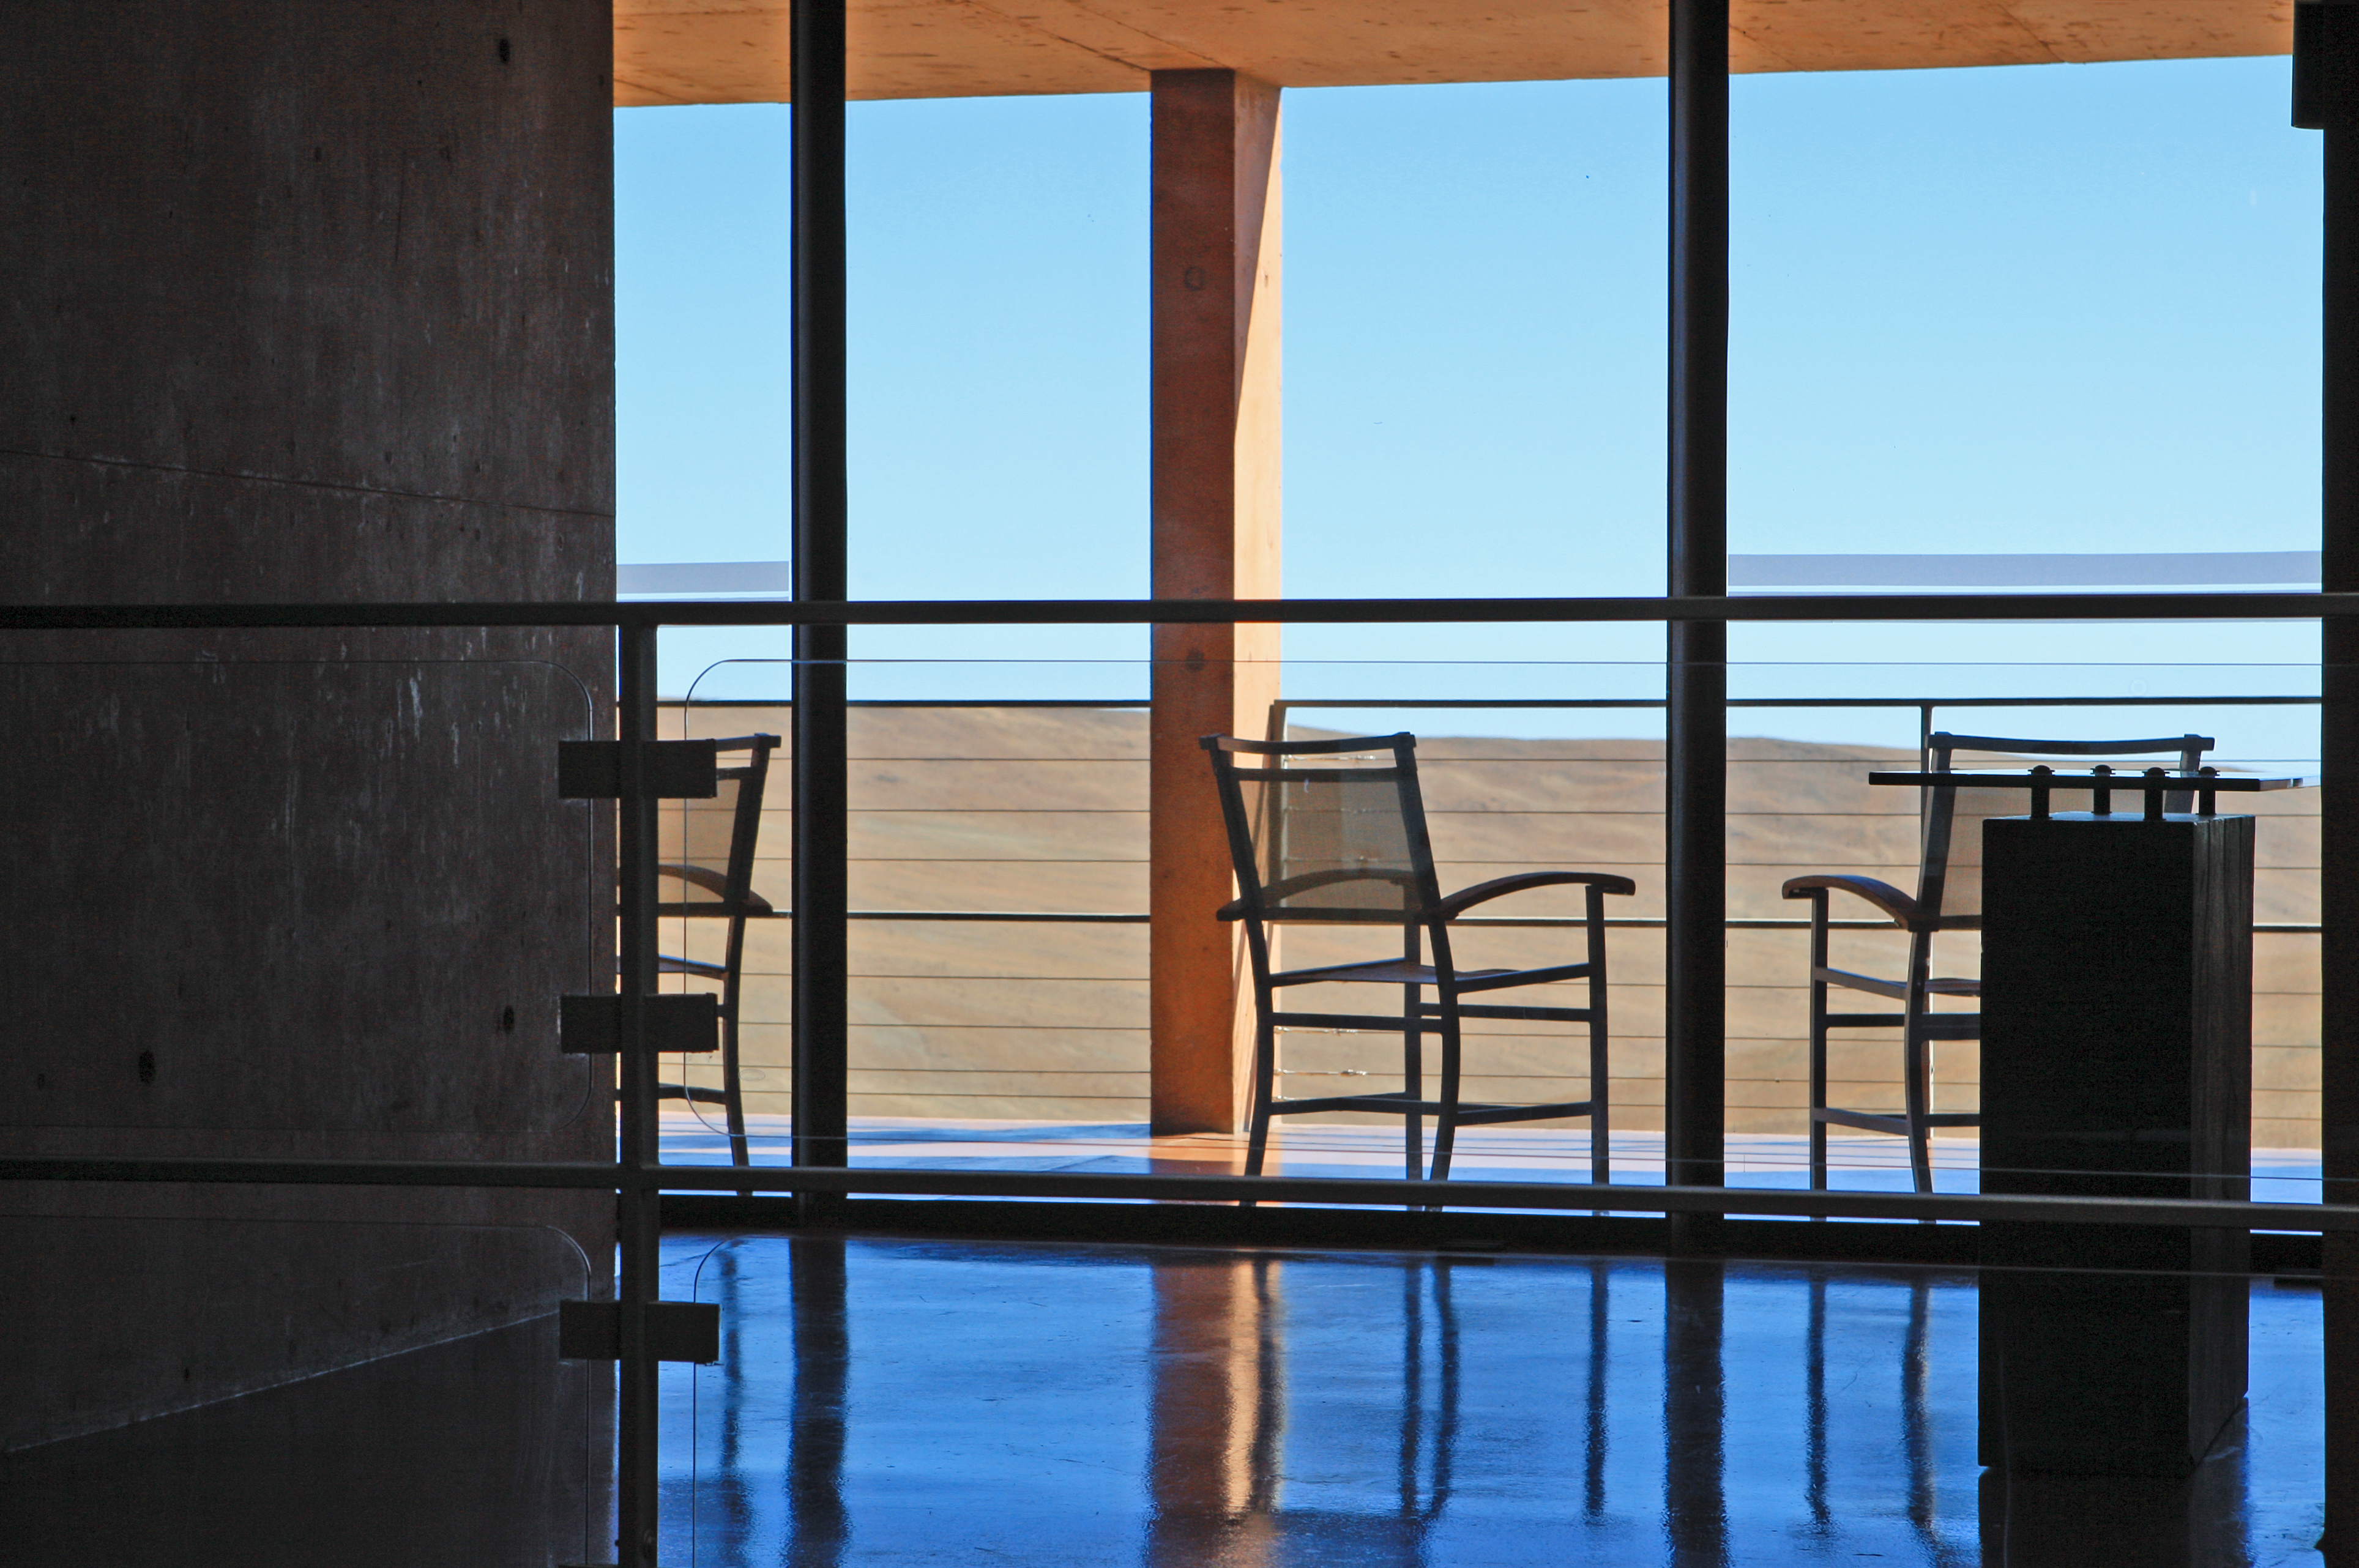

Visits to Paranal

Photo of the beautiful scenery at Paranal Residence

Credit: ESO